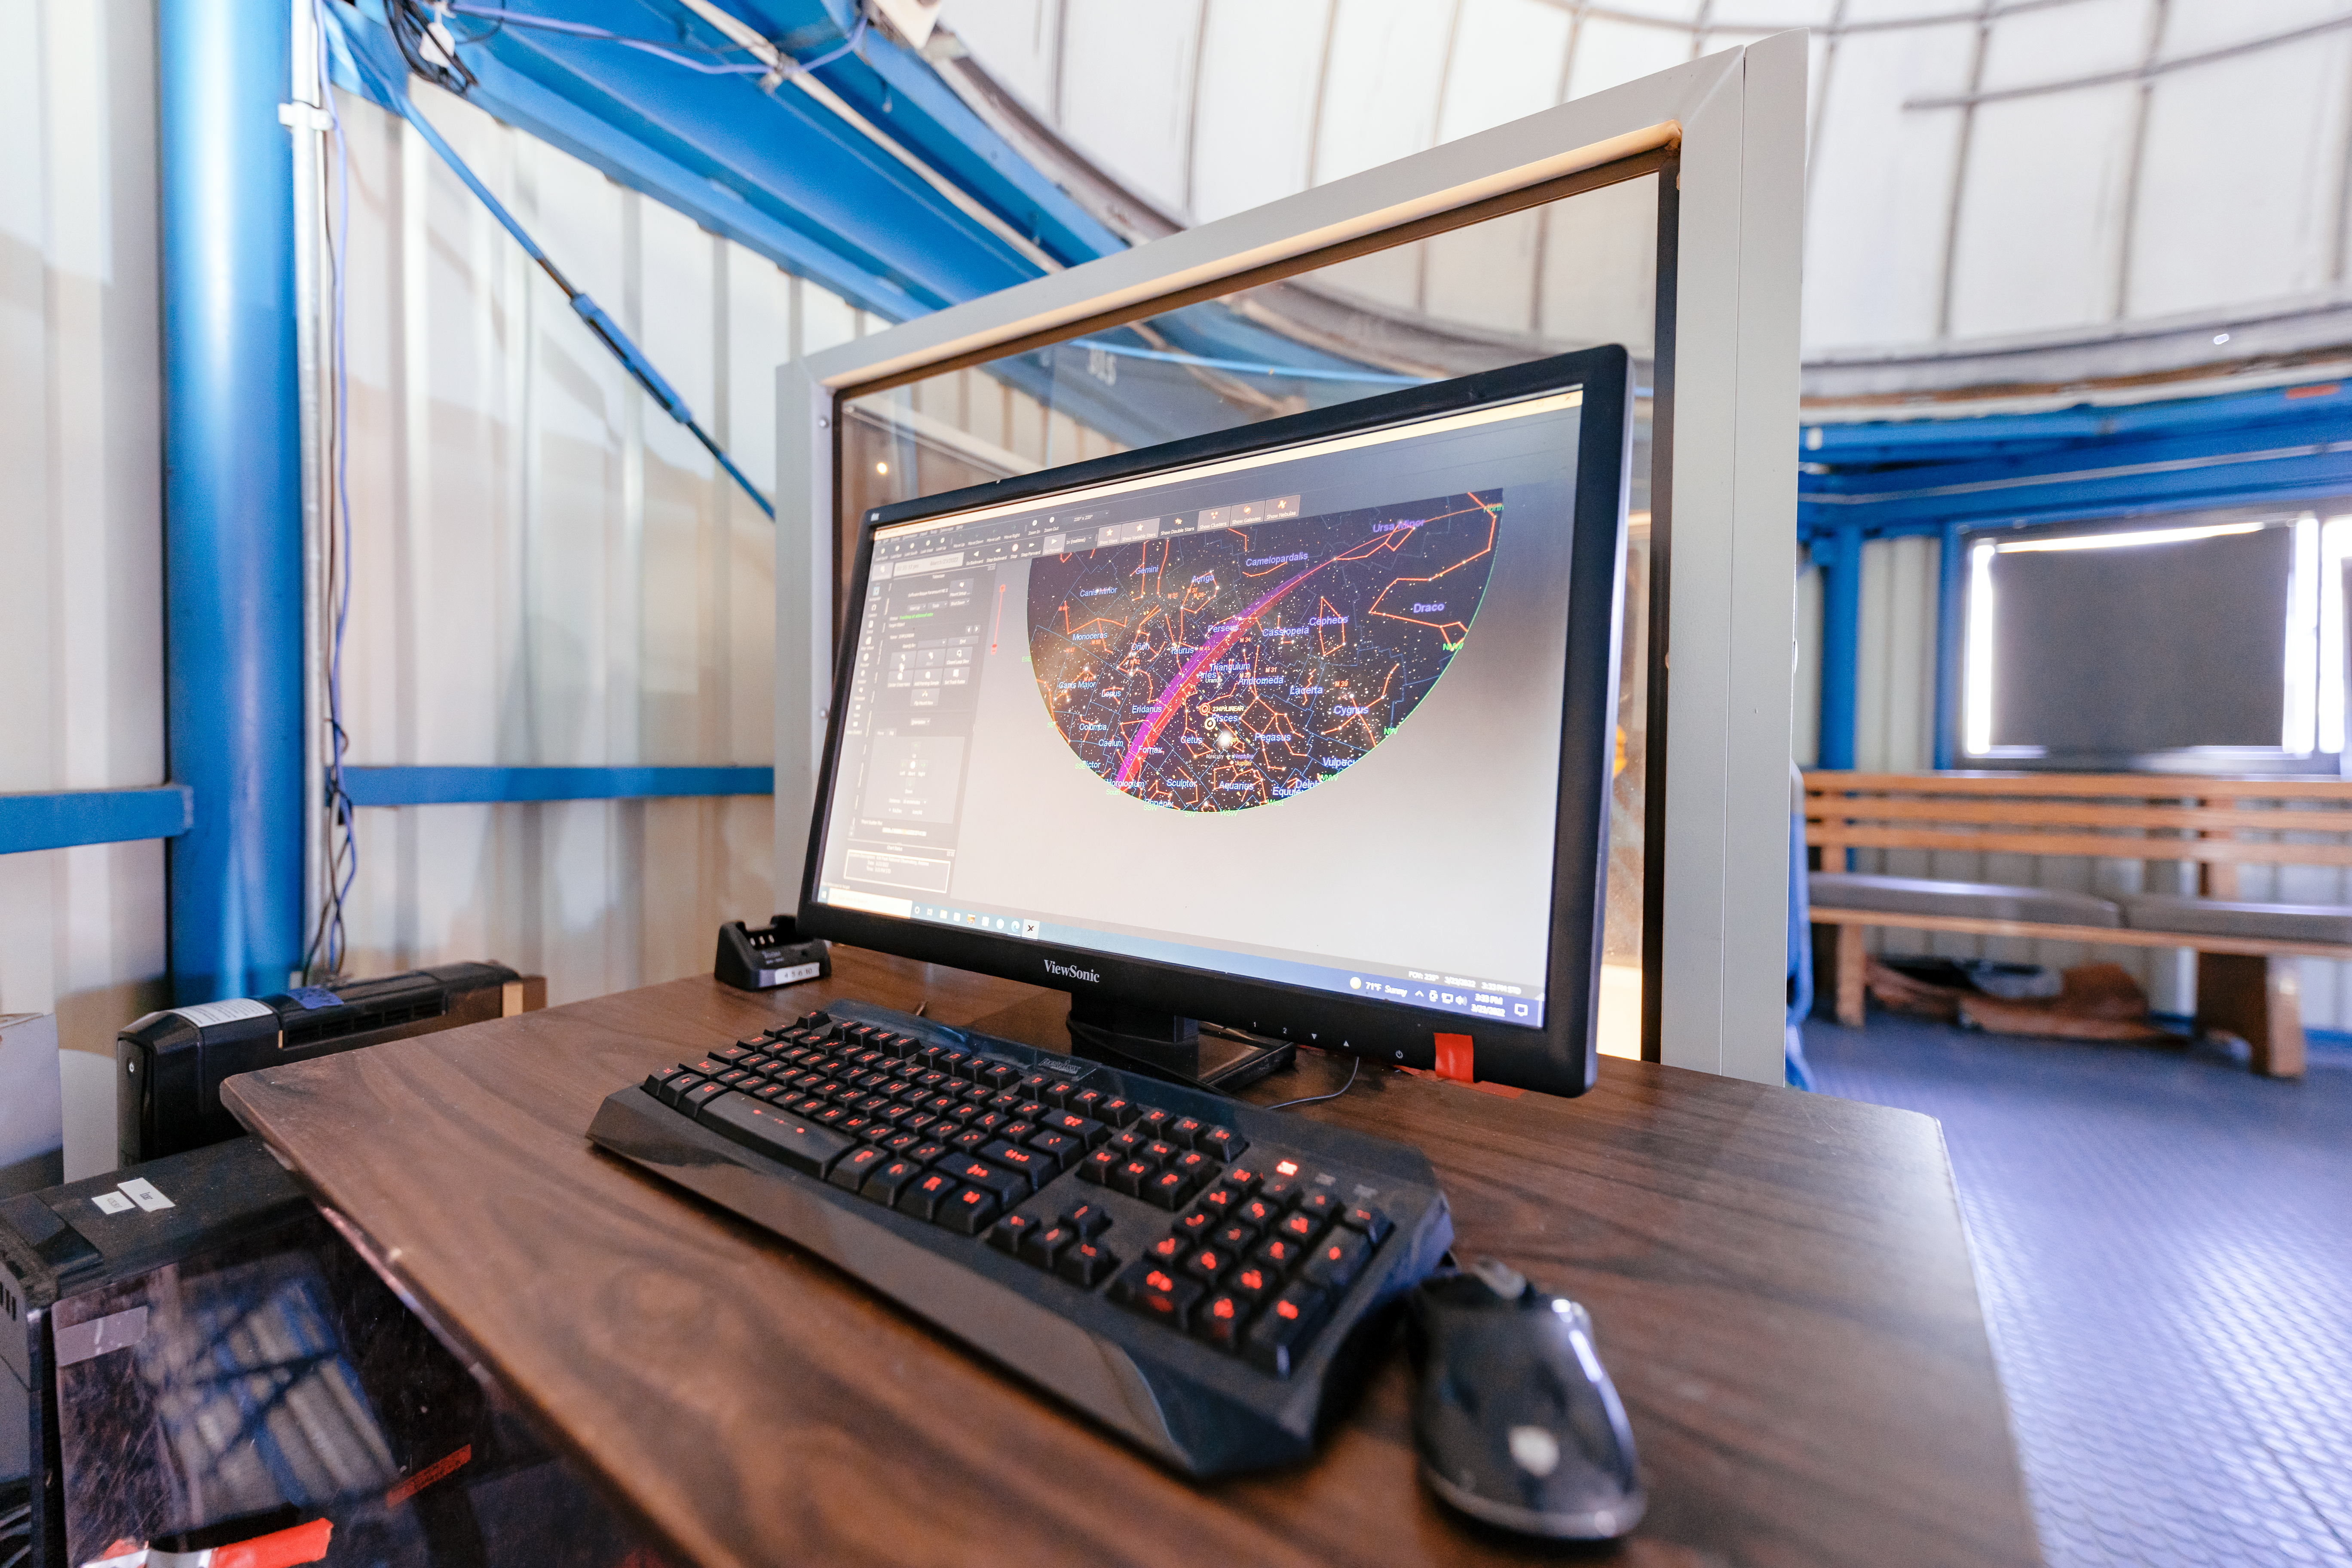

Visitor Center 0.5-meter Telescope Computer

The computer station inside the Visitor Center dome when it housed the Visitor Center 0.5-meter telescope on Kitt Peak National Observatory in Arizona.

Credit: KPNO/NOIRLab/NSF/AURA/T. Slovinský